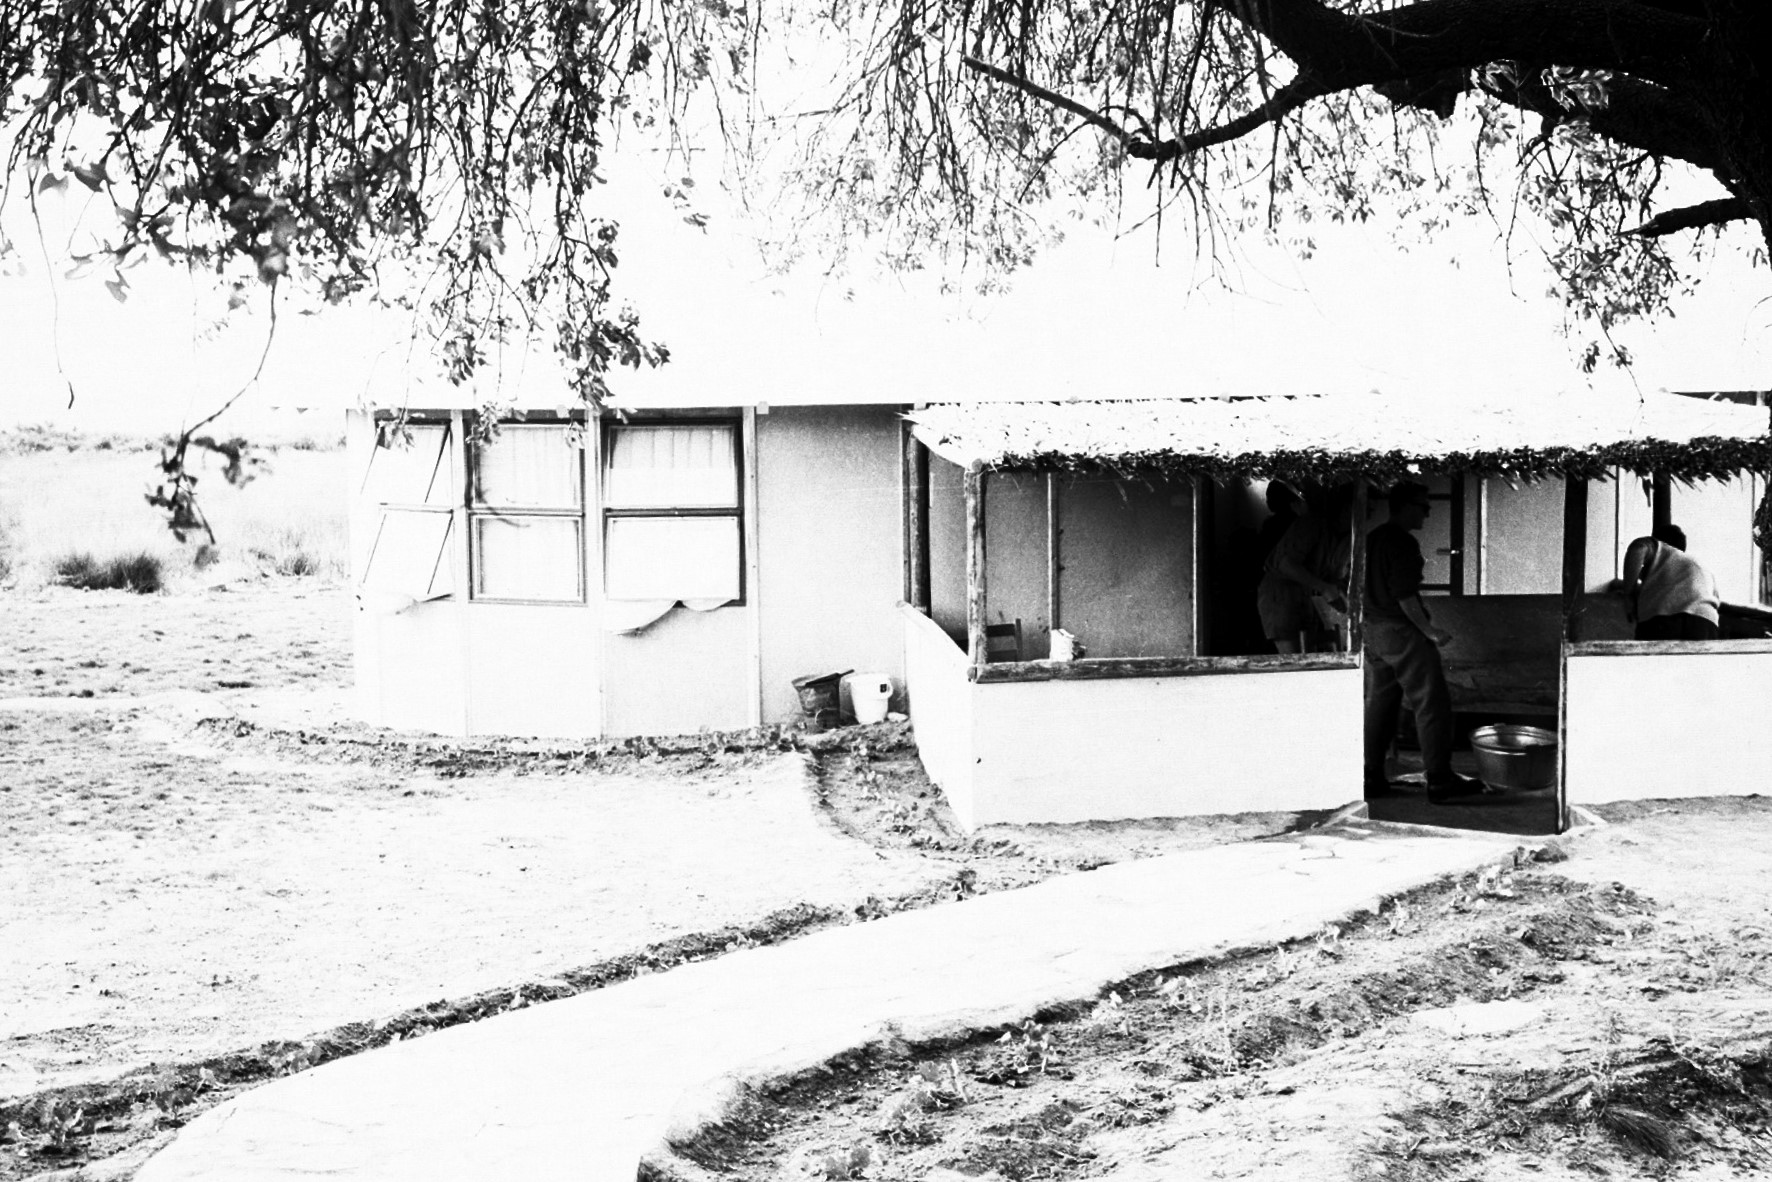

Rockdale Staff housing

Site testing in South Africa, February 1961 to March 1963.

Credit: ESO